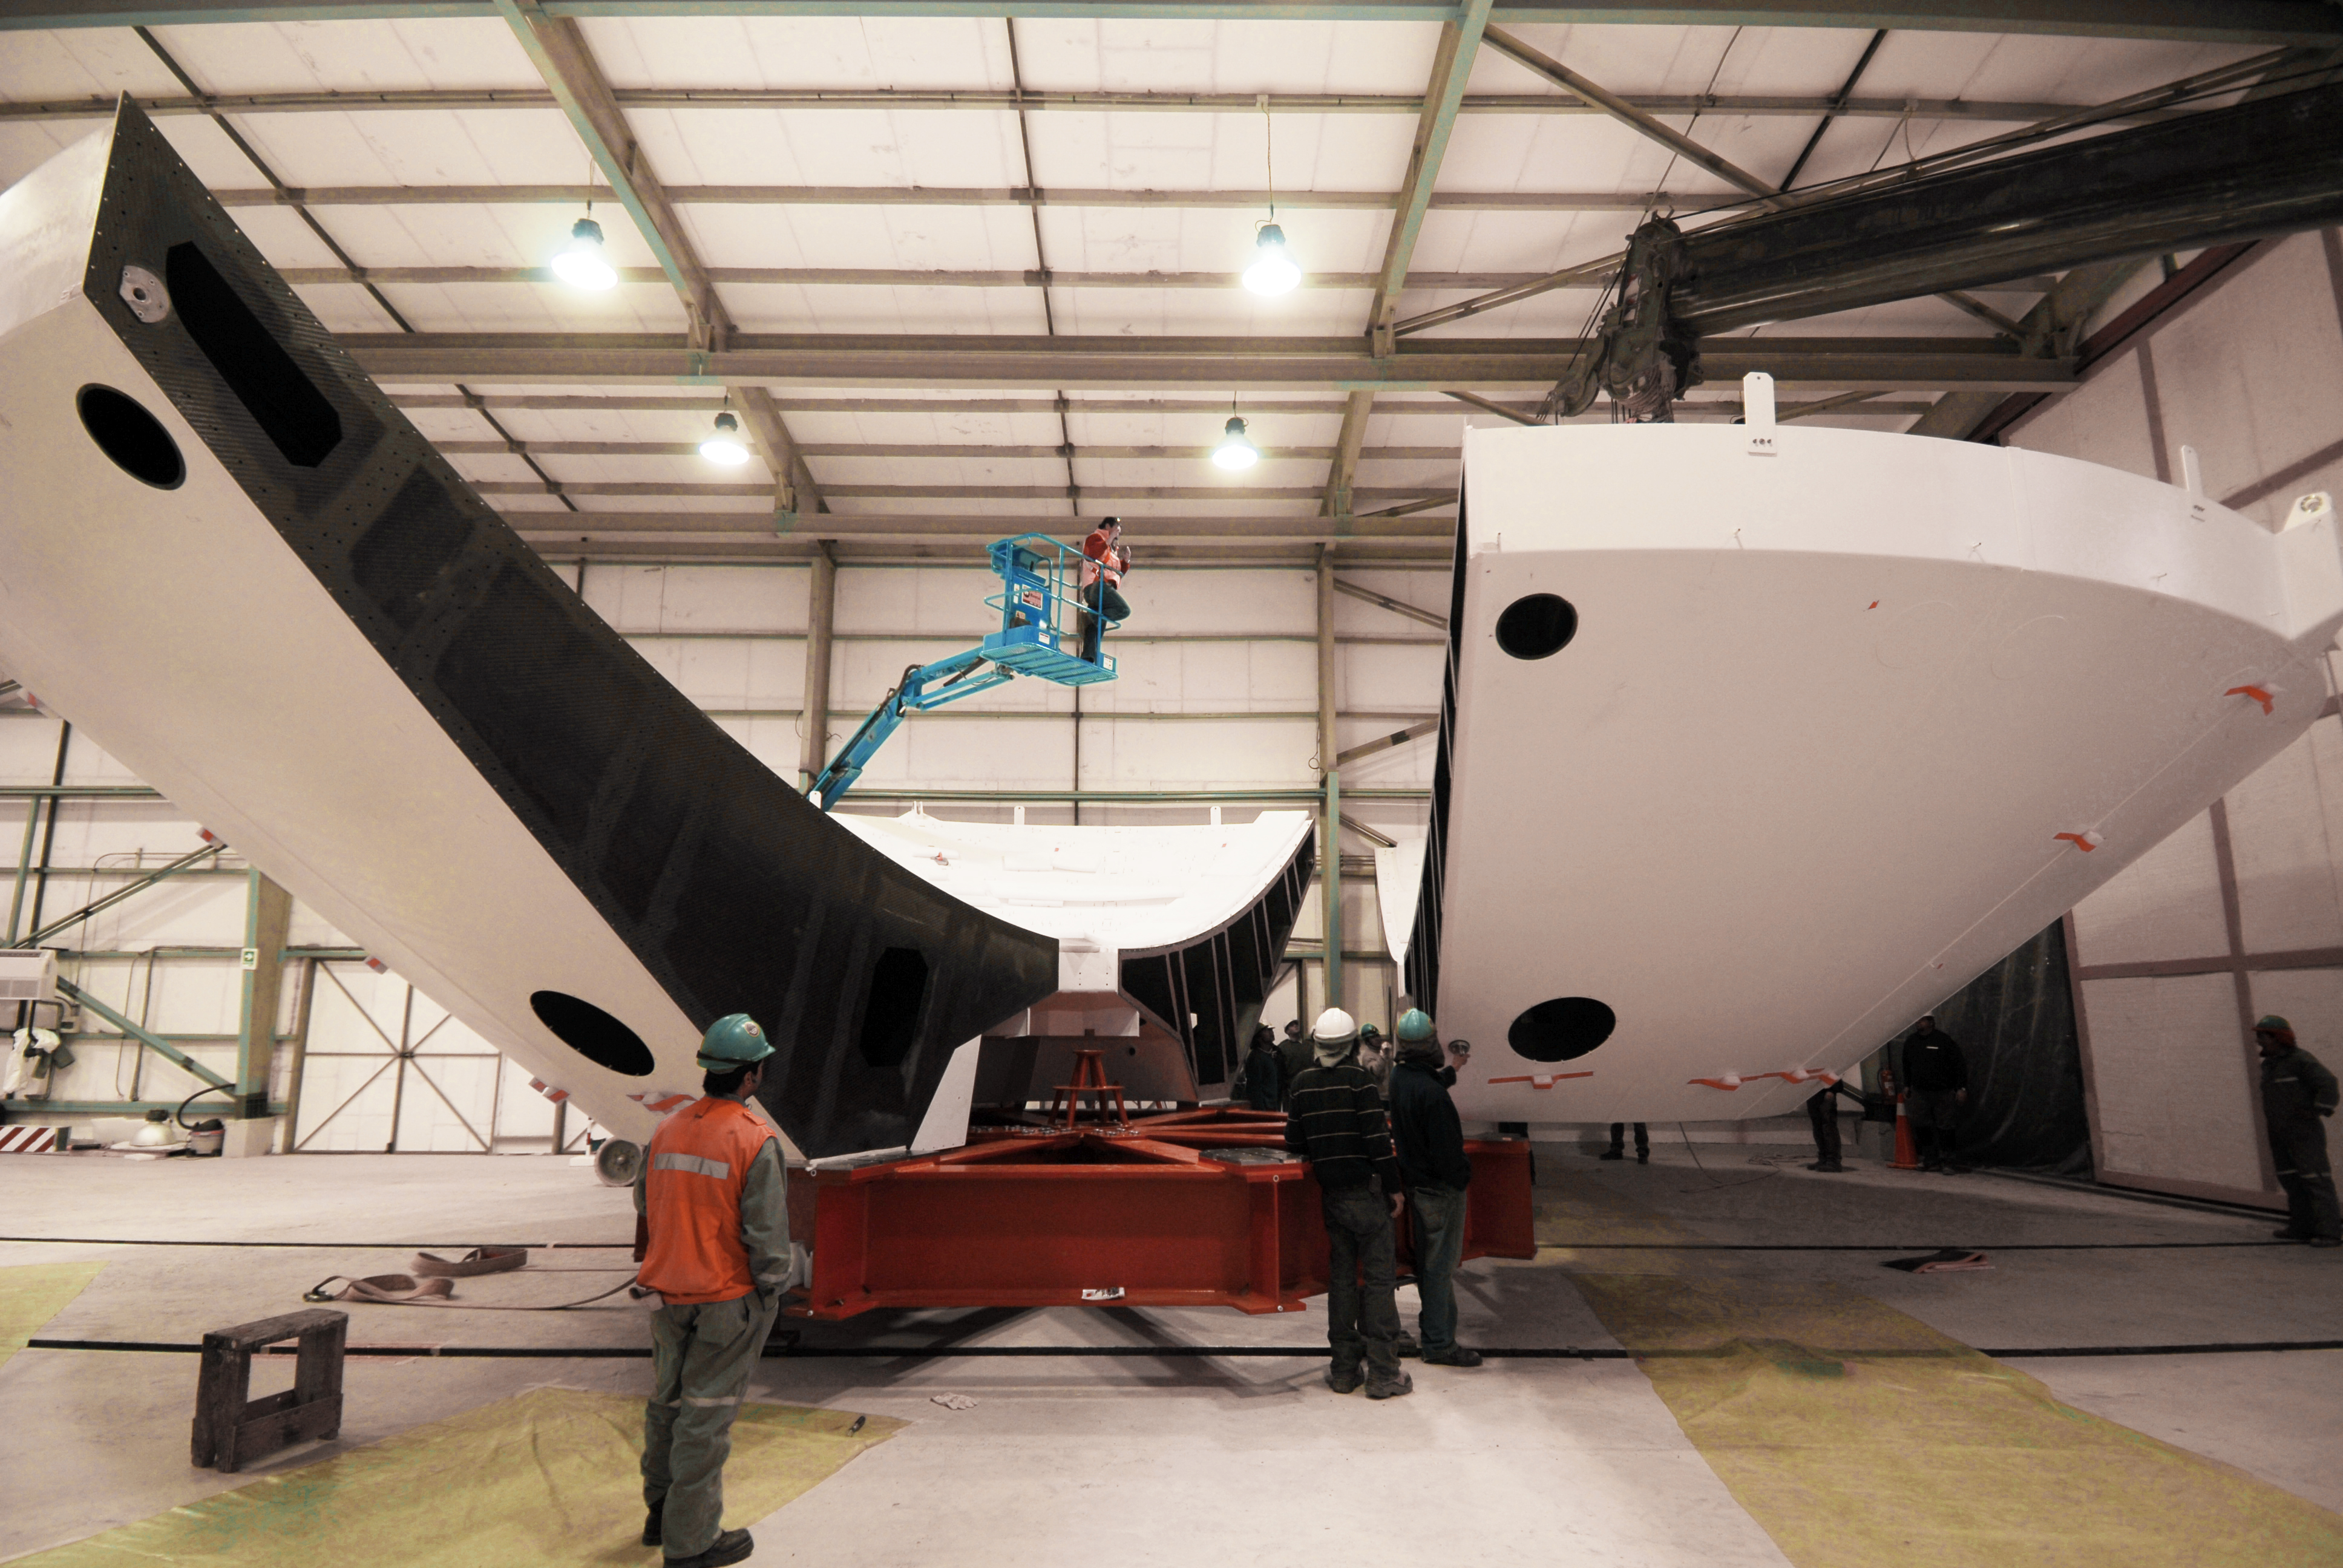

This picture shows the birth of a new antenna

This picture shows the birth of a new antenna for the ALMA Observatory. In the construction hall, high in the Atacama desert, the different parts of the antenna are build together. After the construction is finished, the antenna will be moved out to its final position on the plateau.

Credit: S. Stanghellini (ESO)